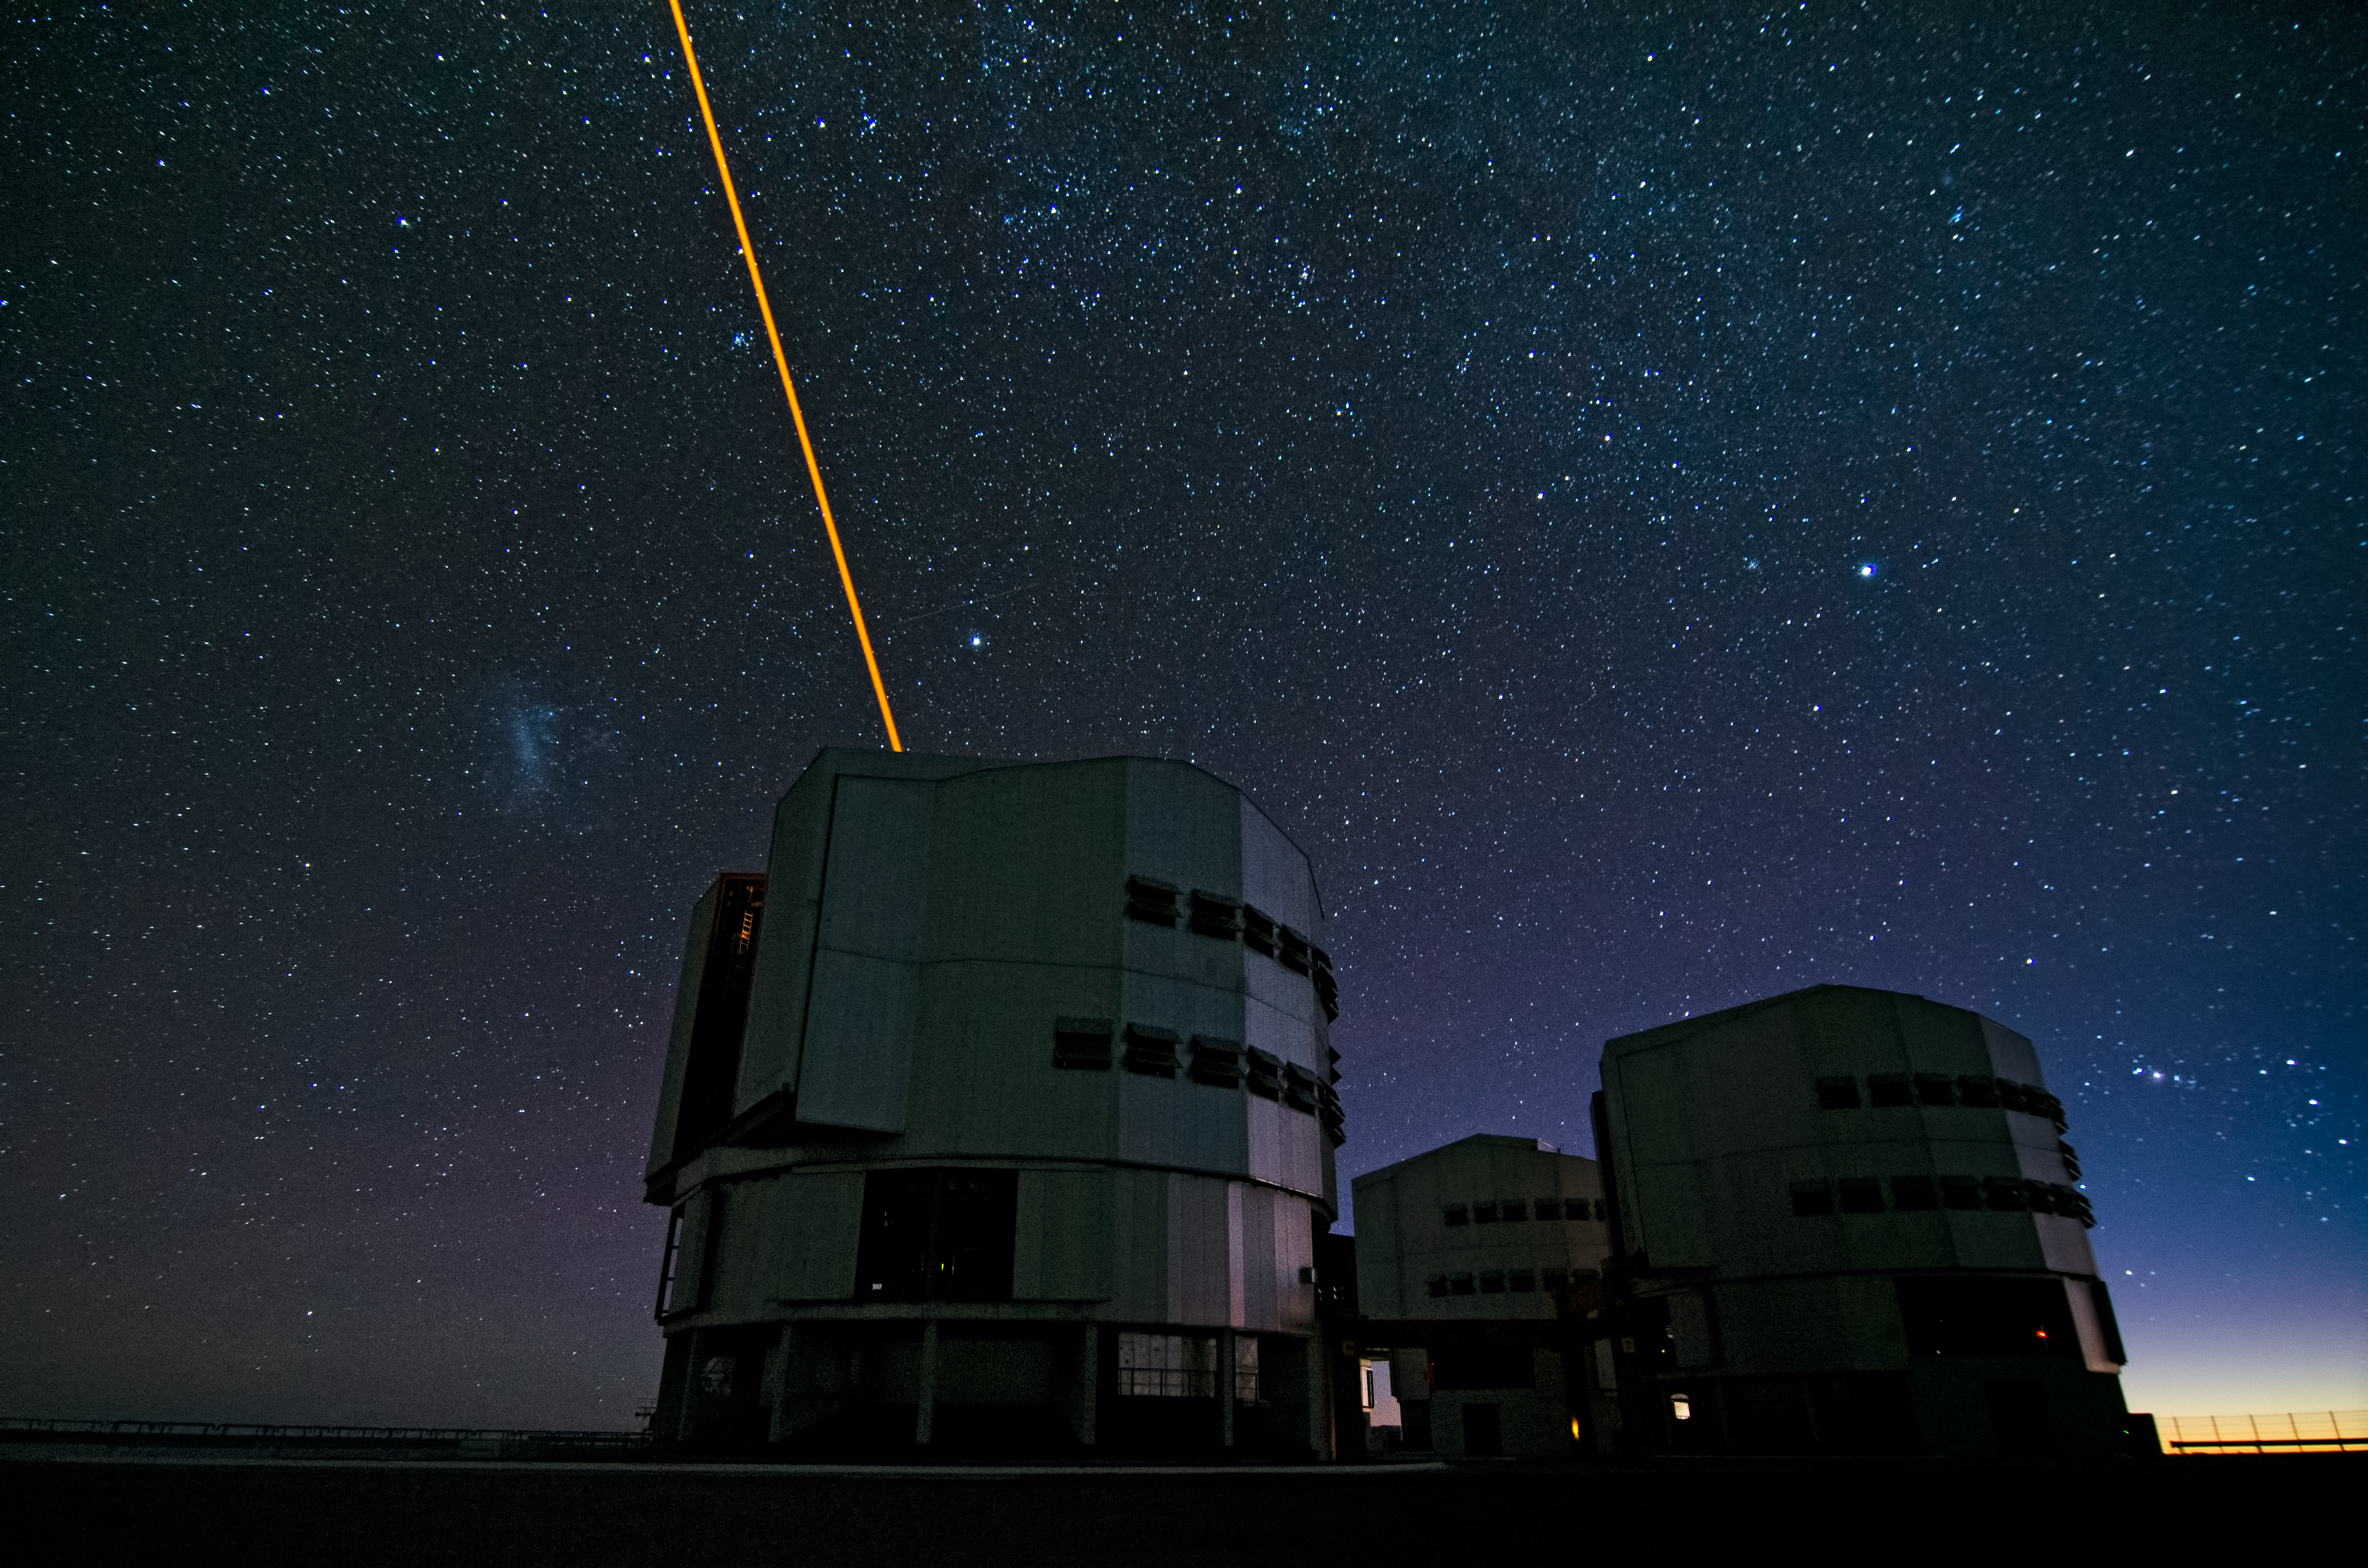

The Laser Guide Star on the VLT

The Laser Guide Star in operation at the VLT. The Laser Guide Star Facility (LGSF) that is installed on the VLT UT4/YEPUN and produces a artificial guide star used for Adaptive Optics correction.

Credit: Dave Jones/ESO